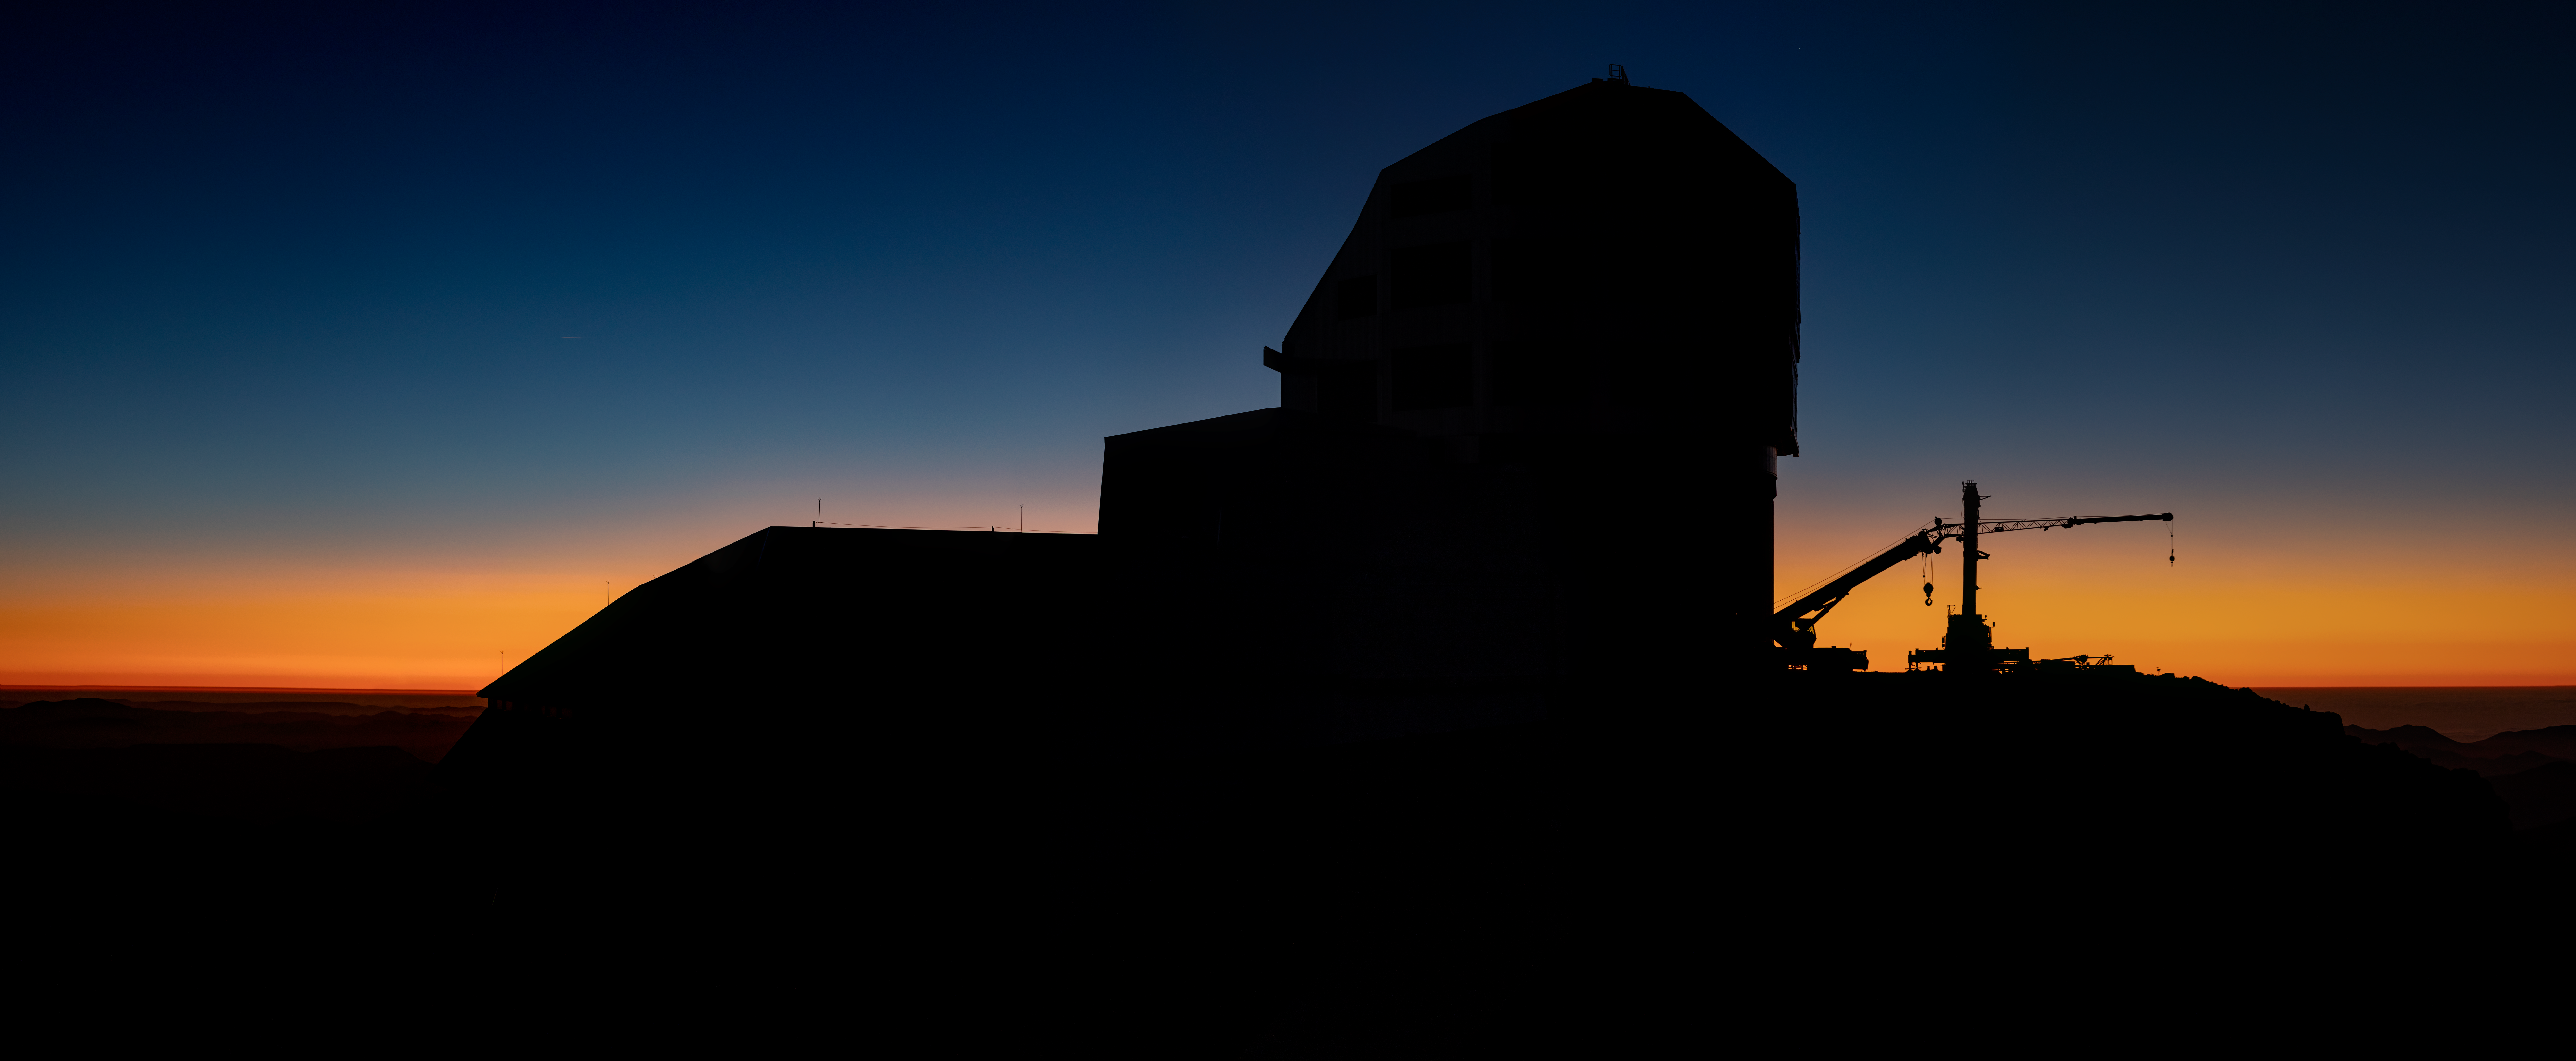

Rubin Observatory at Dusk

The Vera C. Rubin Observatory at dusk.

Credit: NOIRLab/AURA/NSF/ T. Slovinský